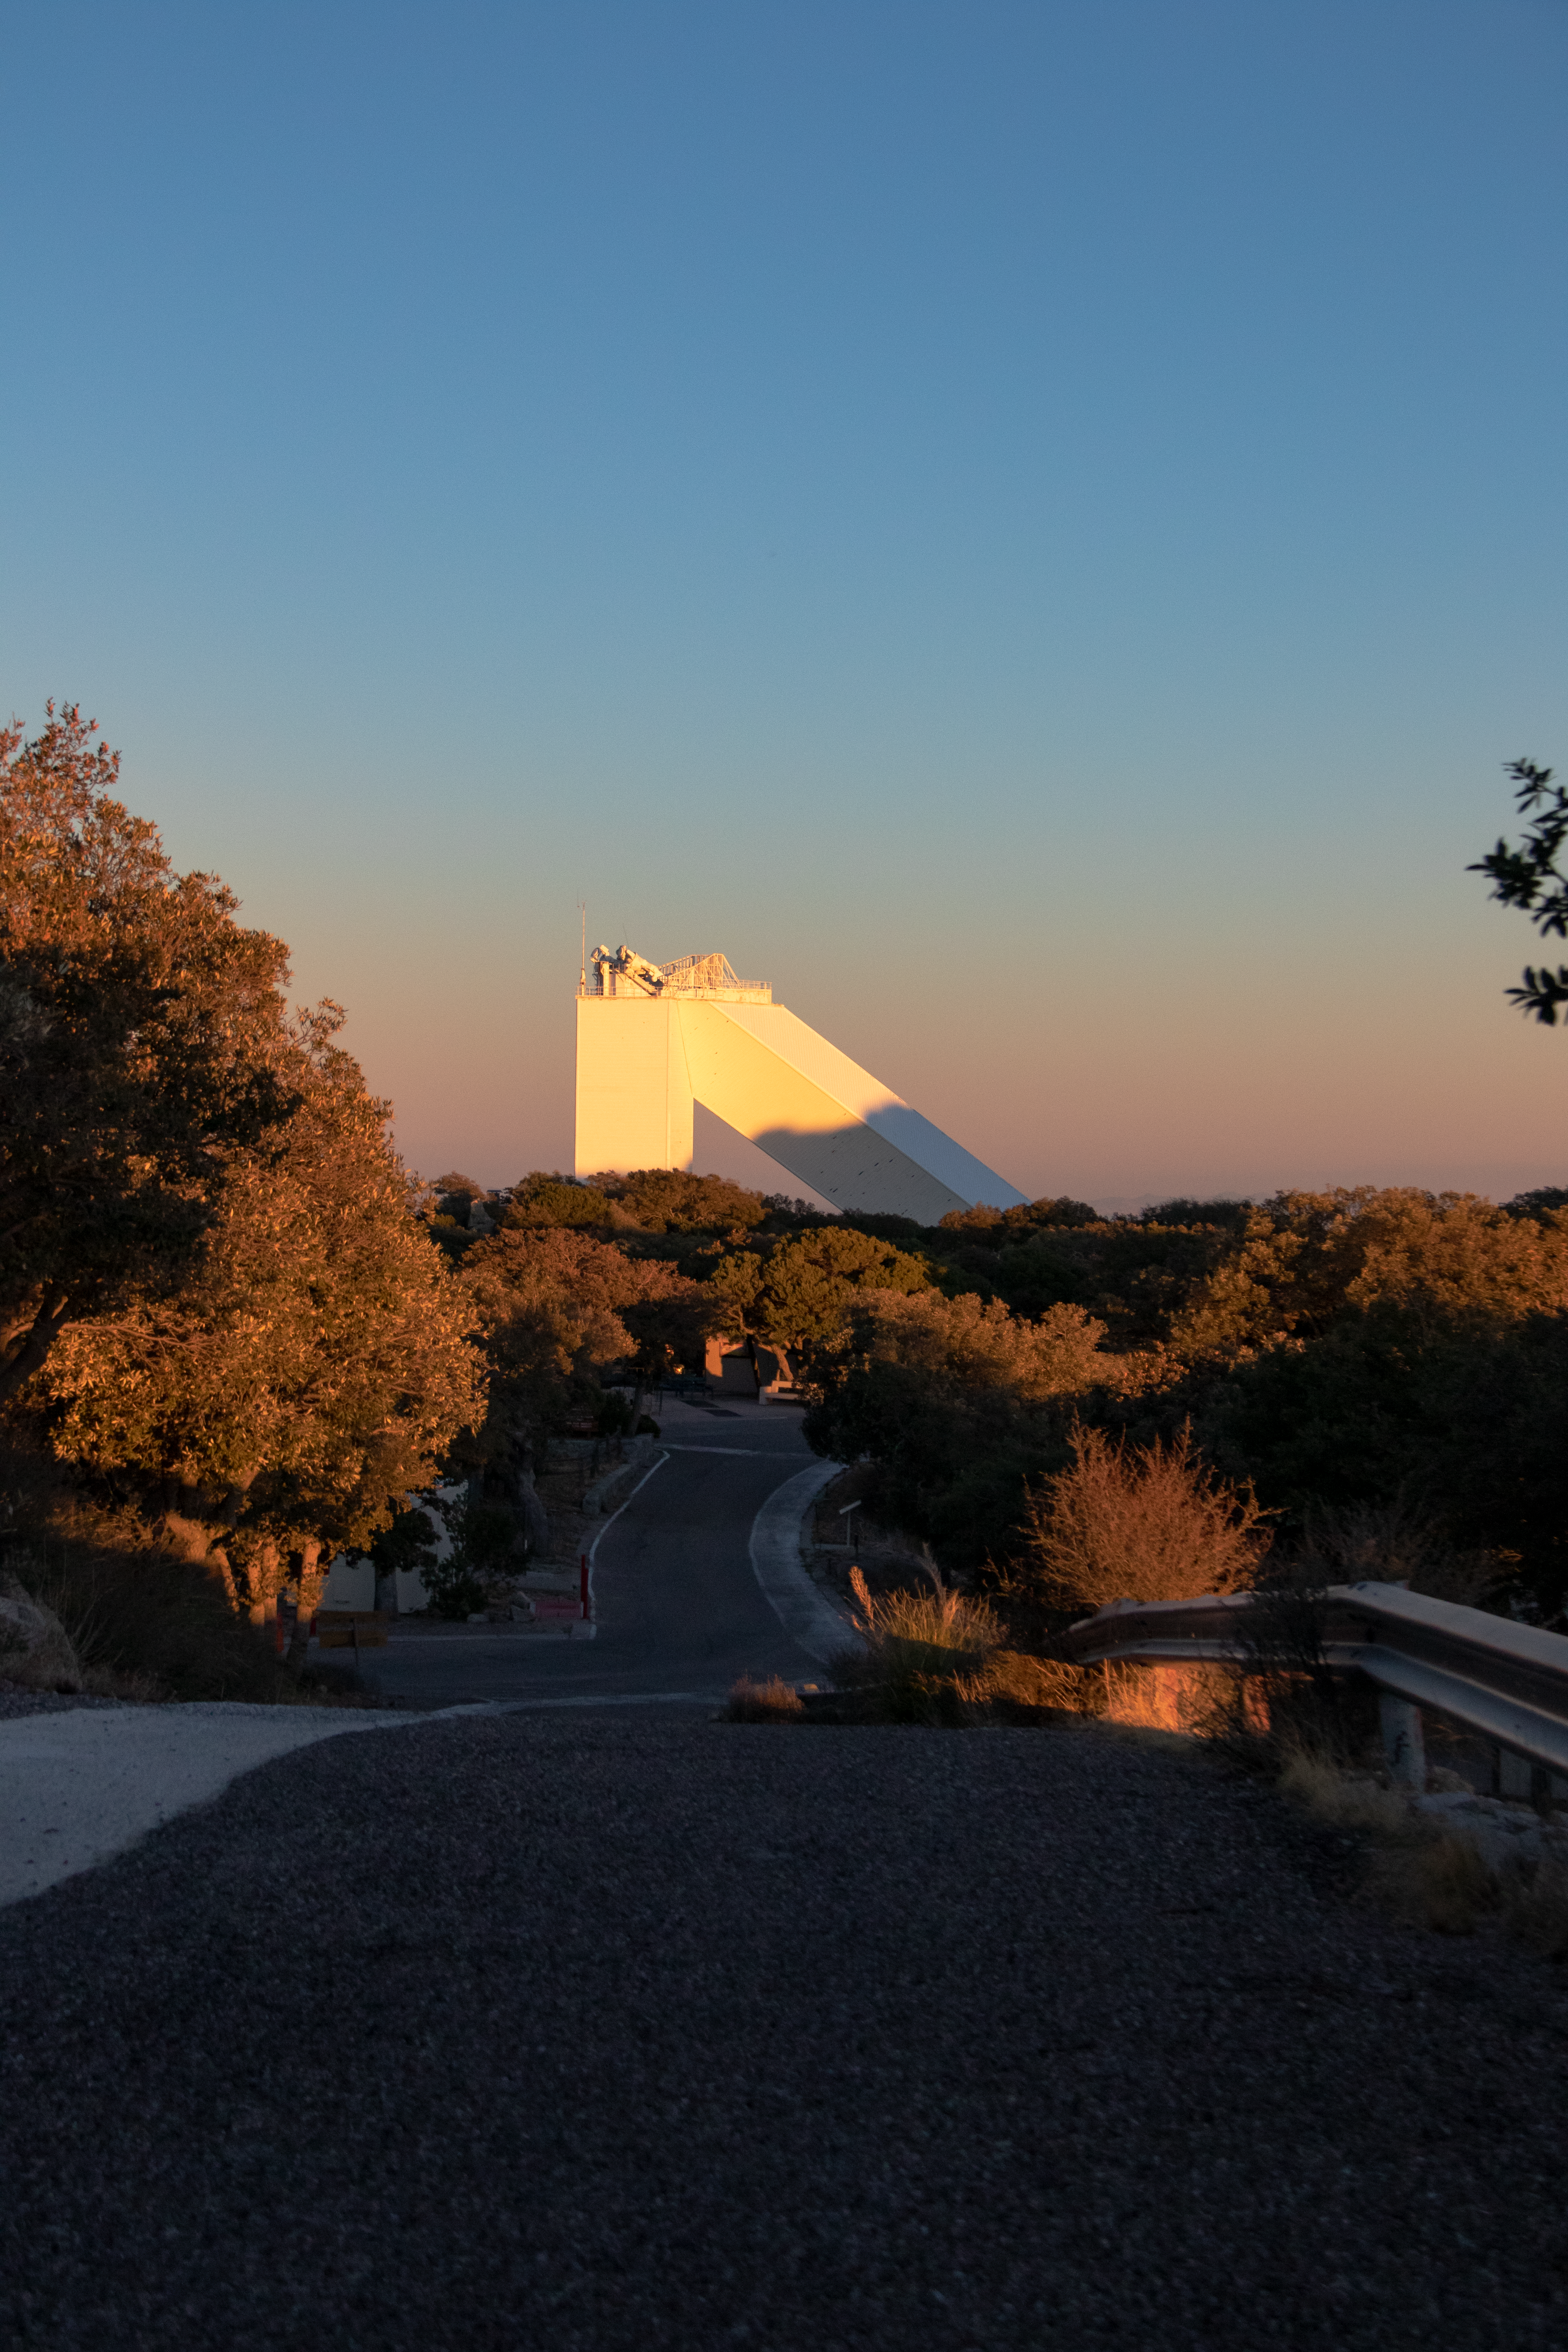

McMath-Pierce Solar Telescope at Sunset

A road leading up to the McMath-Pierce Solar Telescope at sunset on Kitt Peak National Observatory in Arizona.

Credit: Kitt Peak National Observatory/NOIRLab/NSF/AURA/P. Marenfeld